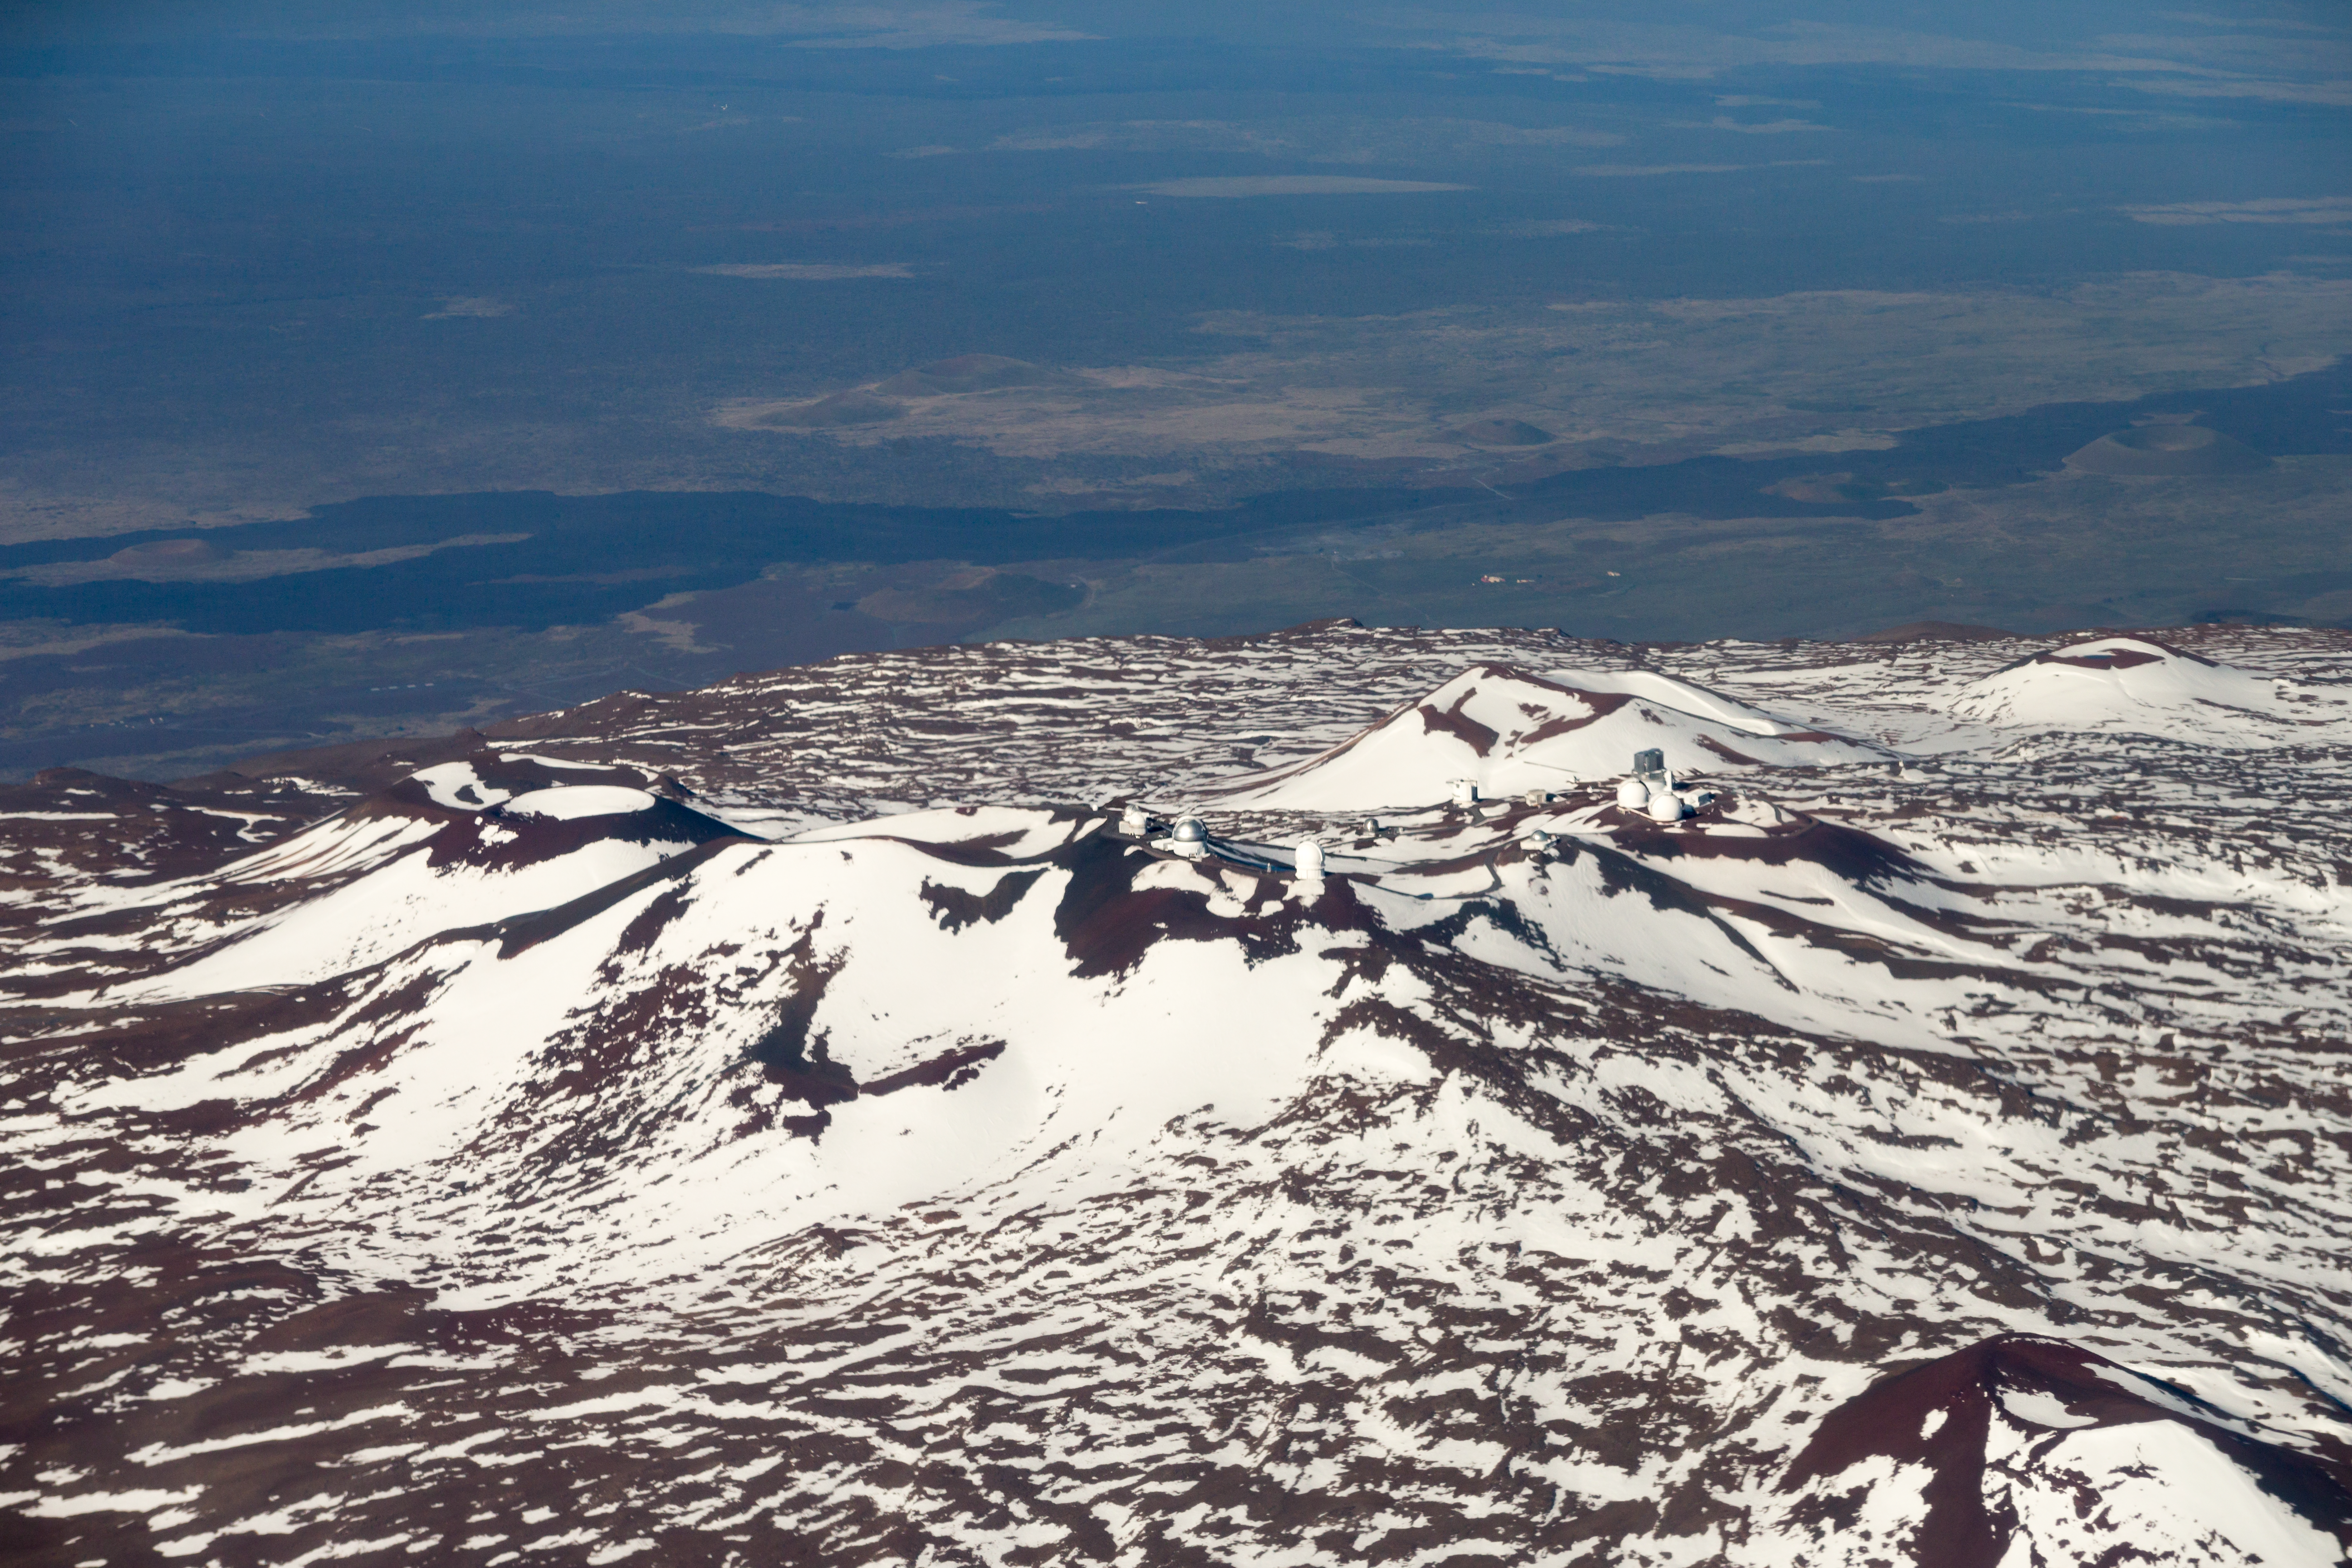

Maunakea summit

Aerial view of the summit area of Maunakea.

Credit: International Gemini Observatory/NSF NOIRLab/AURA/J. Pollard